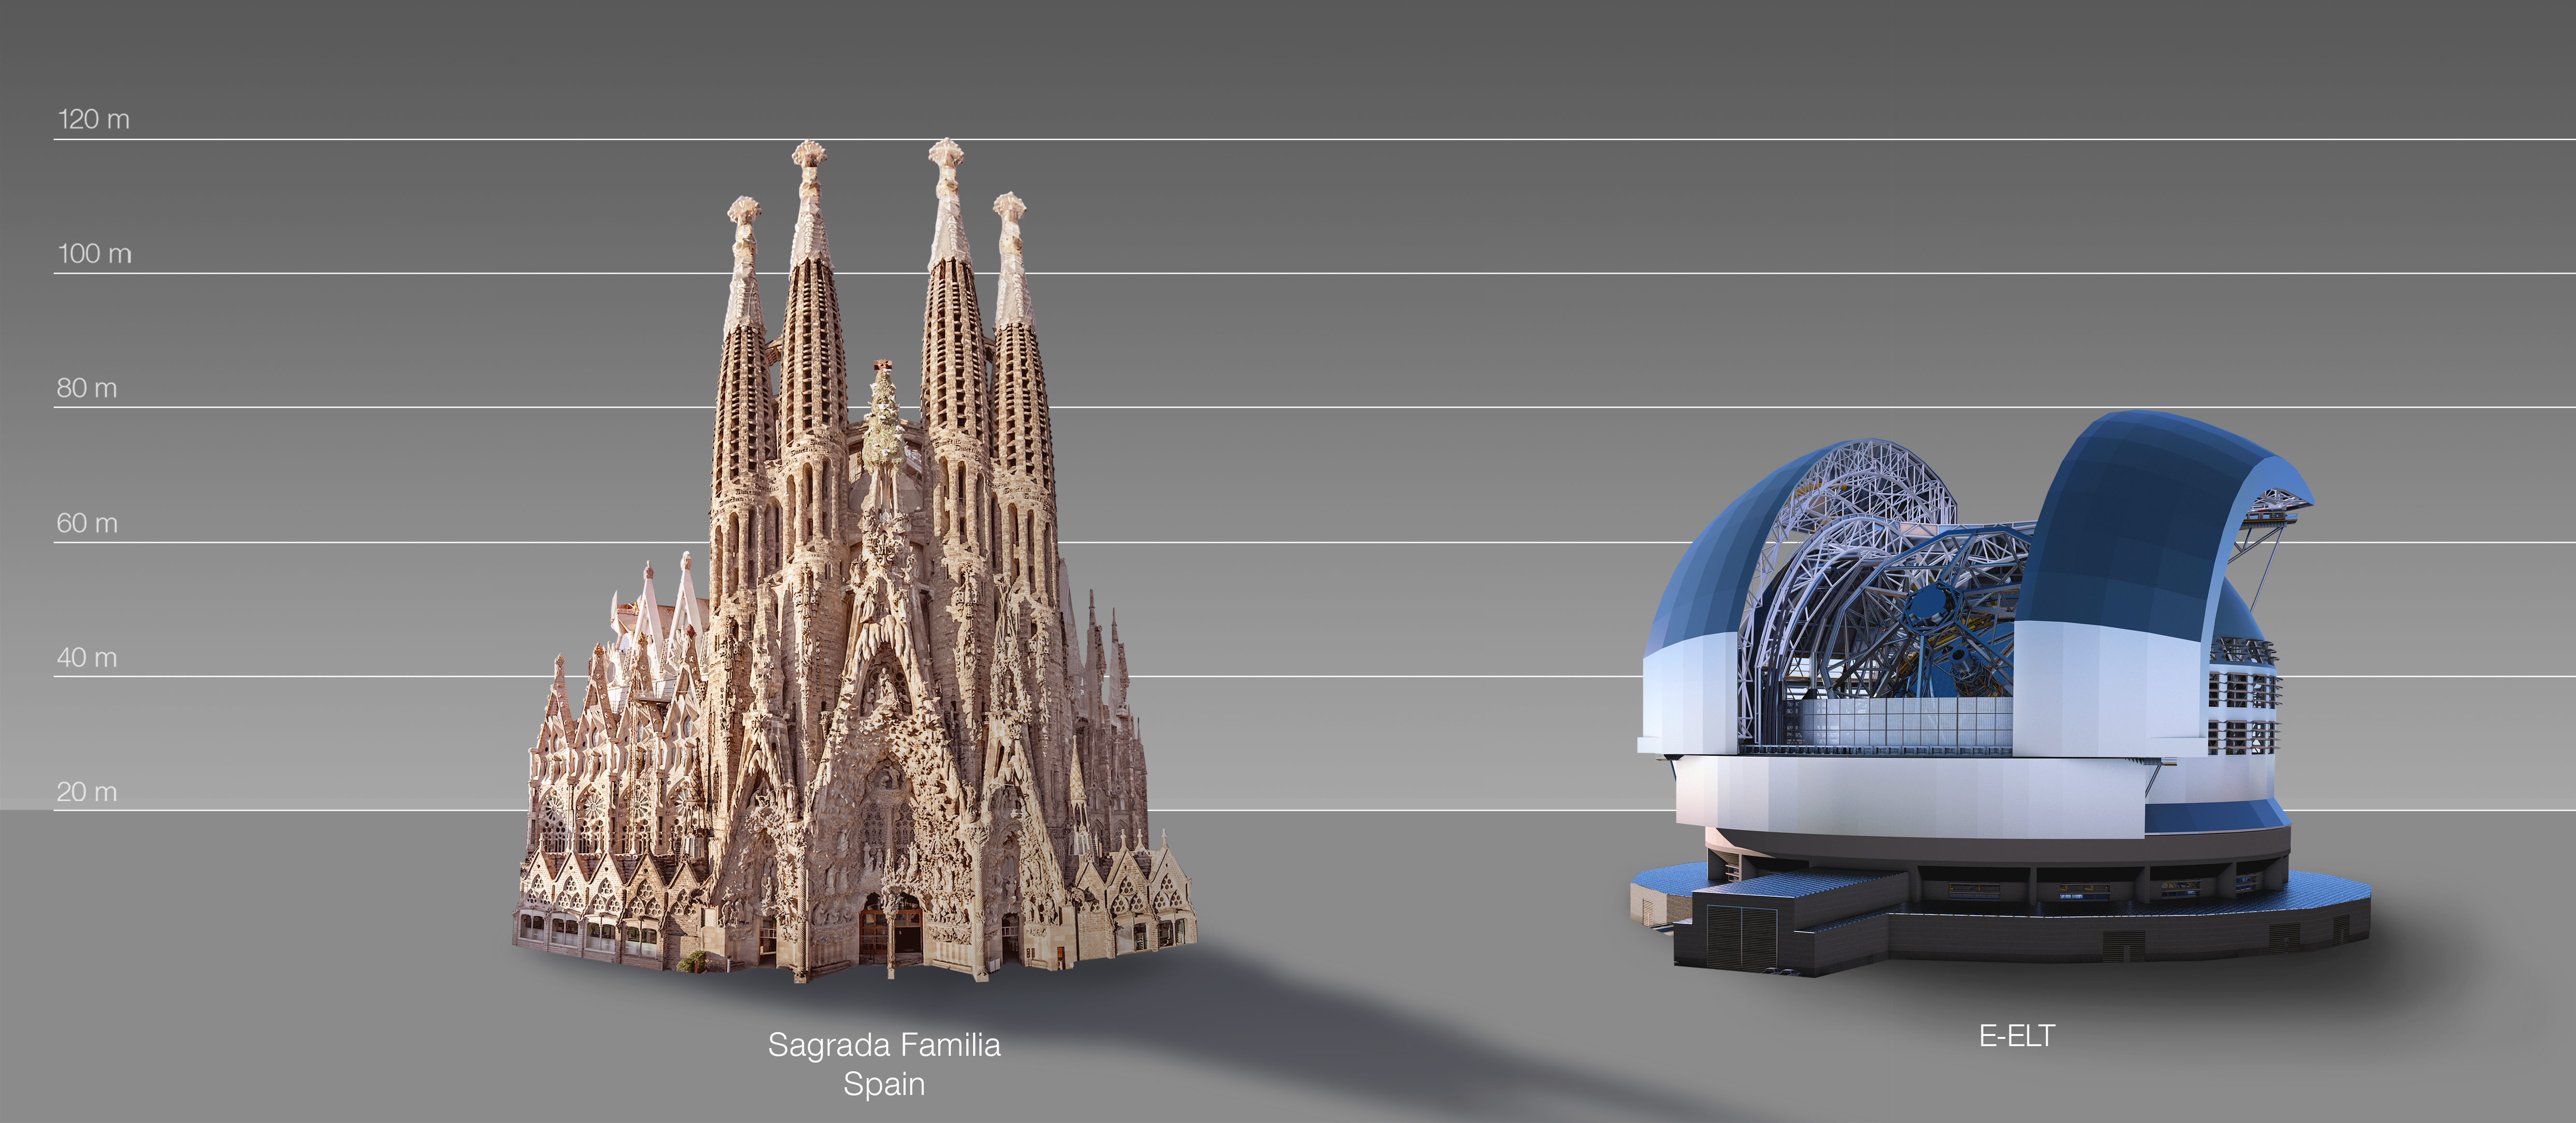

The ELT compared to the Sagrada Família in Barcelona, Spain

This artist's impression compares the ELT to the Sagrada Família in Barcelona, Spain.

The design for the ELT shown here was published in 2016. (eso1617)

Credit: ESO